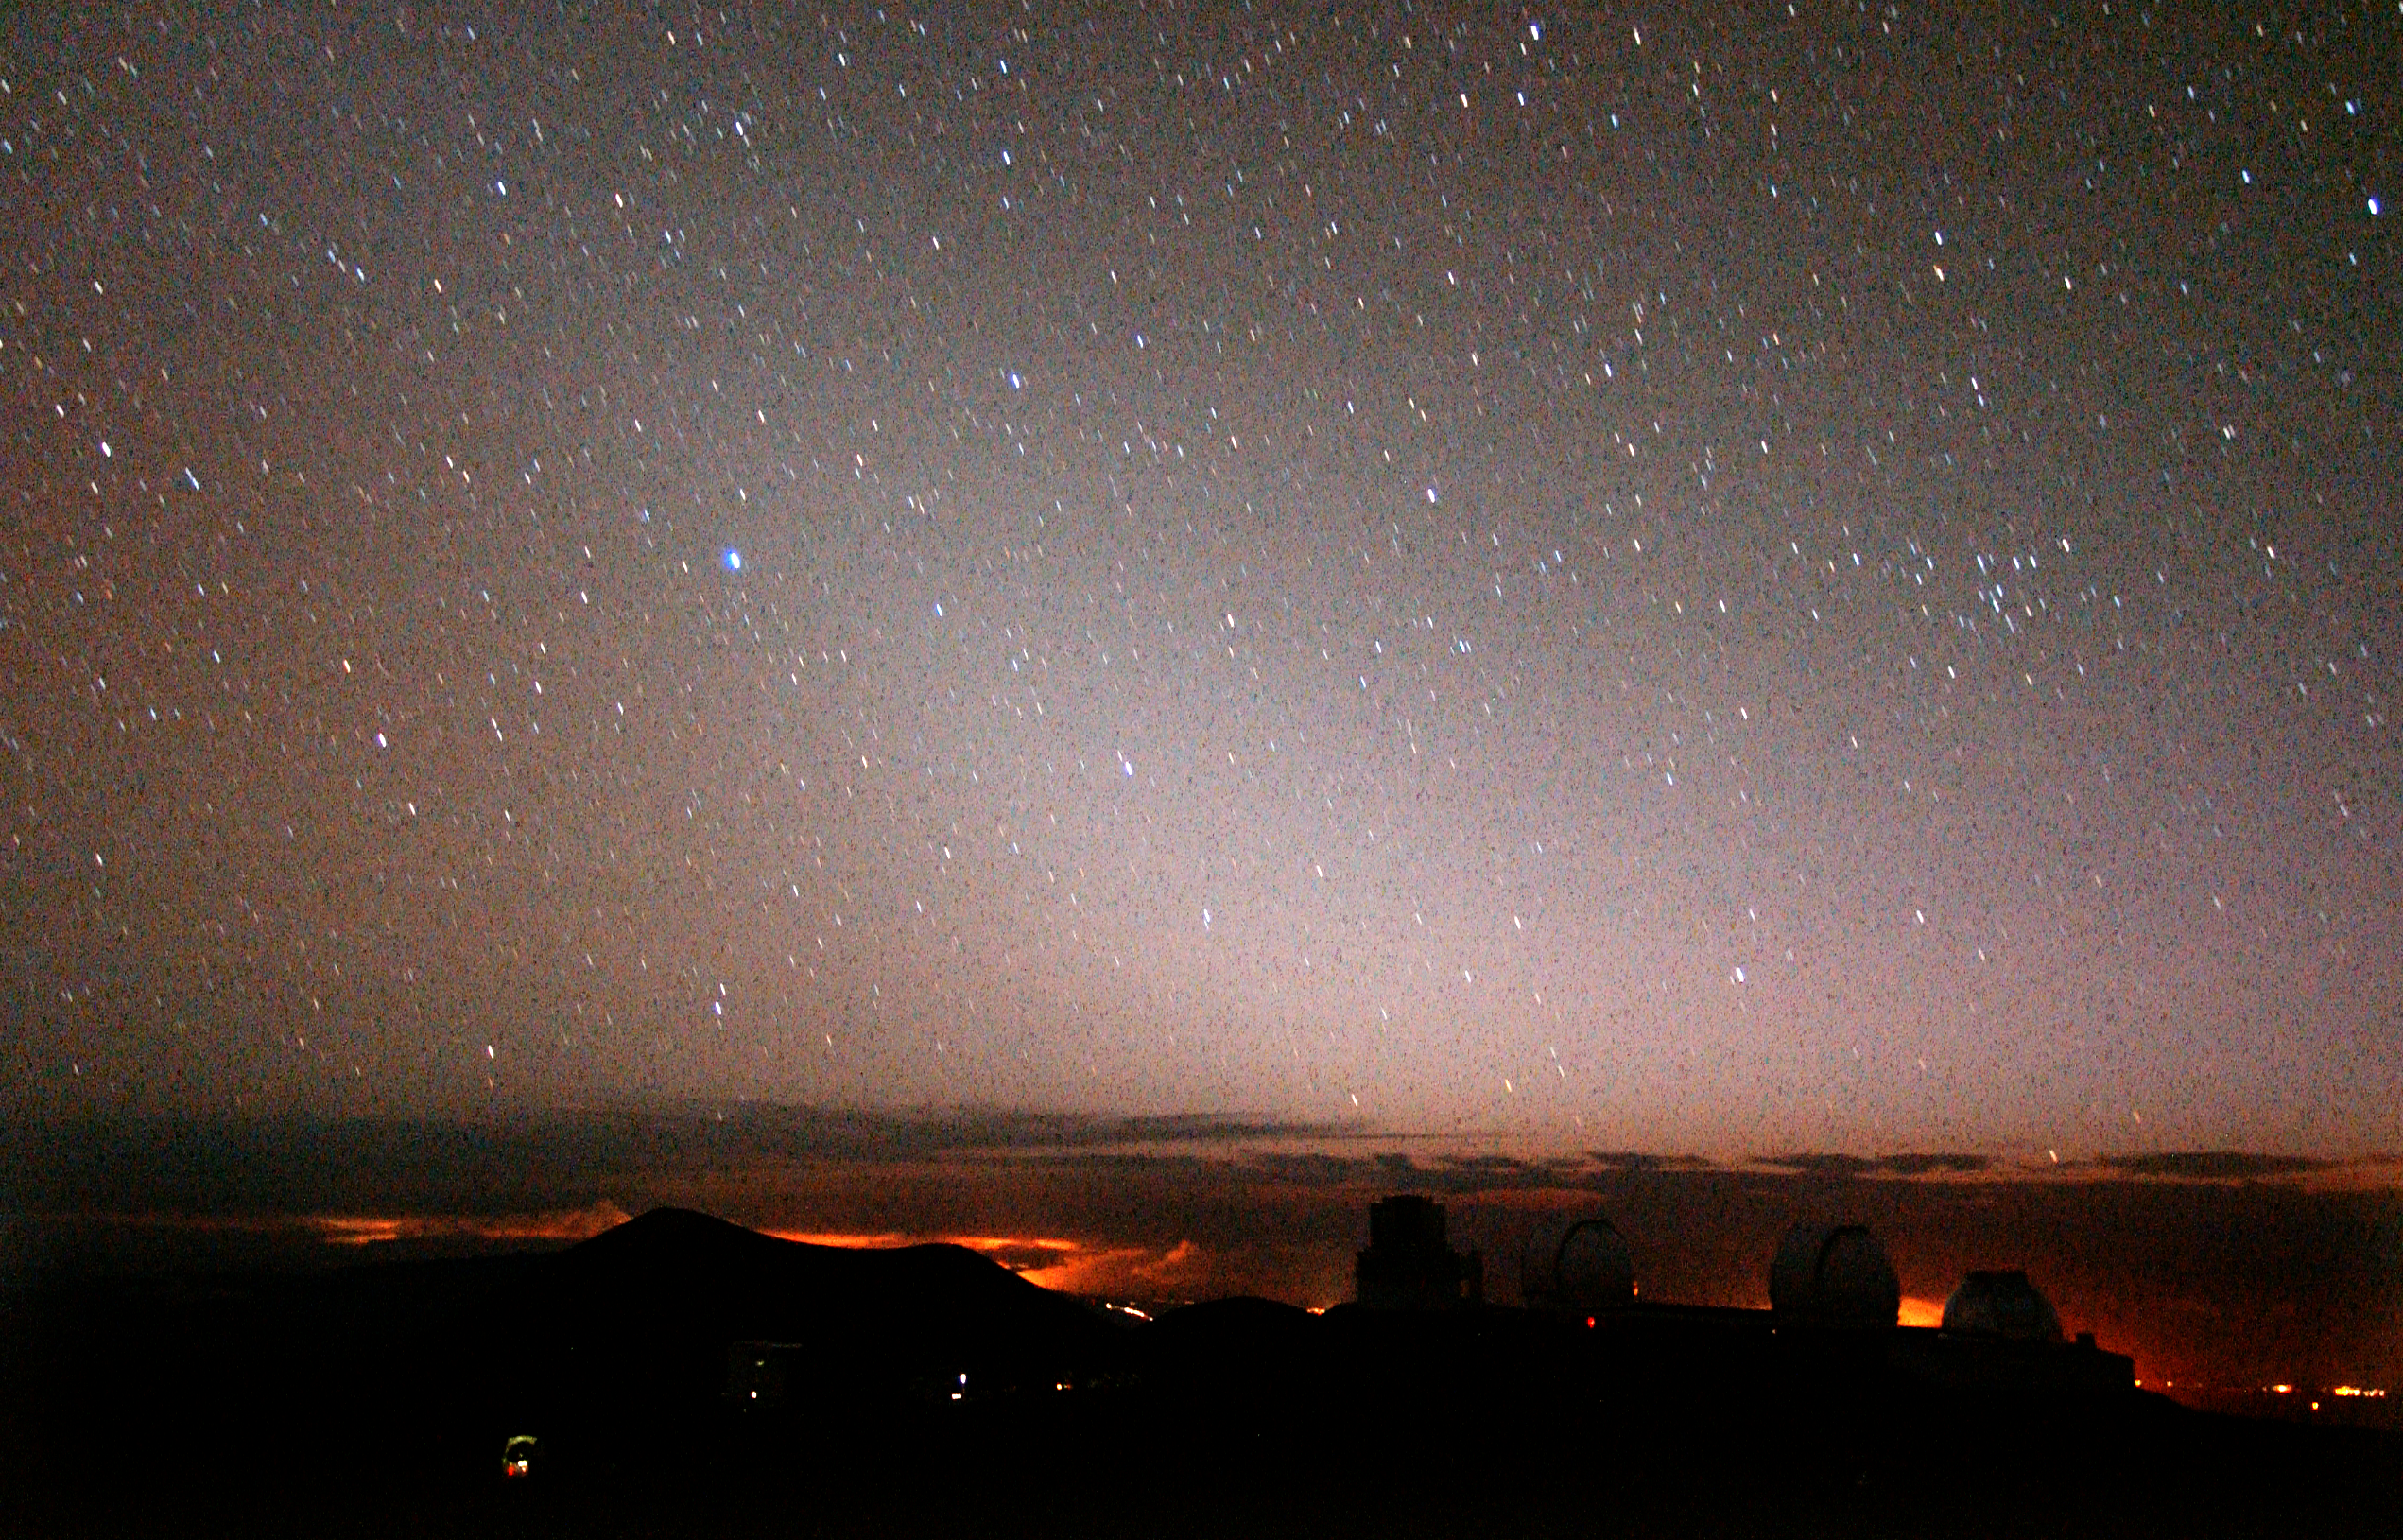

Dustiest Star Could Harbor a Young Earth

The Zodiacal Light as photographed from Mauna Kea shortly after the end of evening twilight. The wedge-shaped glow (whitish glow at center) is produced by the scattering of sunlight by the small amount of dust remaining from the formation of the solar system. In a system like BD +20 307 the density of the dust is thought to be about one-million times more dense than currently exists in our solar system to create this glow. Digital photo obtained with Nikon D1X camera using a 14mm f/2.8 lens exposed for 120 seconds.

Credit: Gemini Observatory